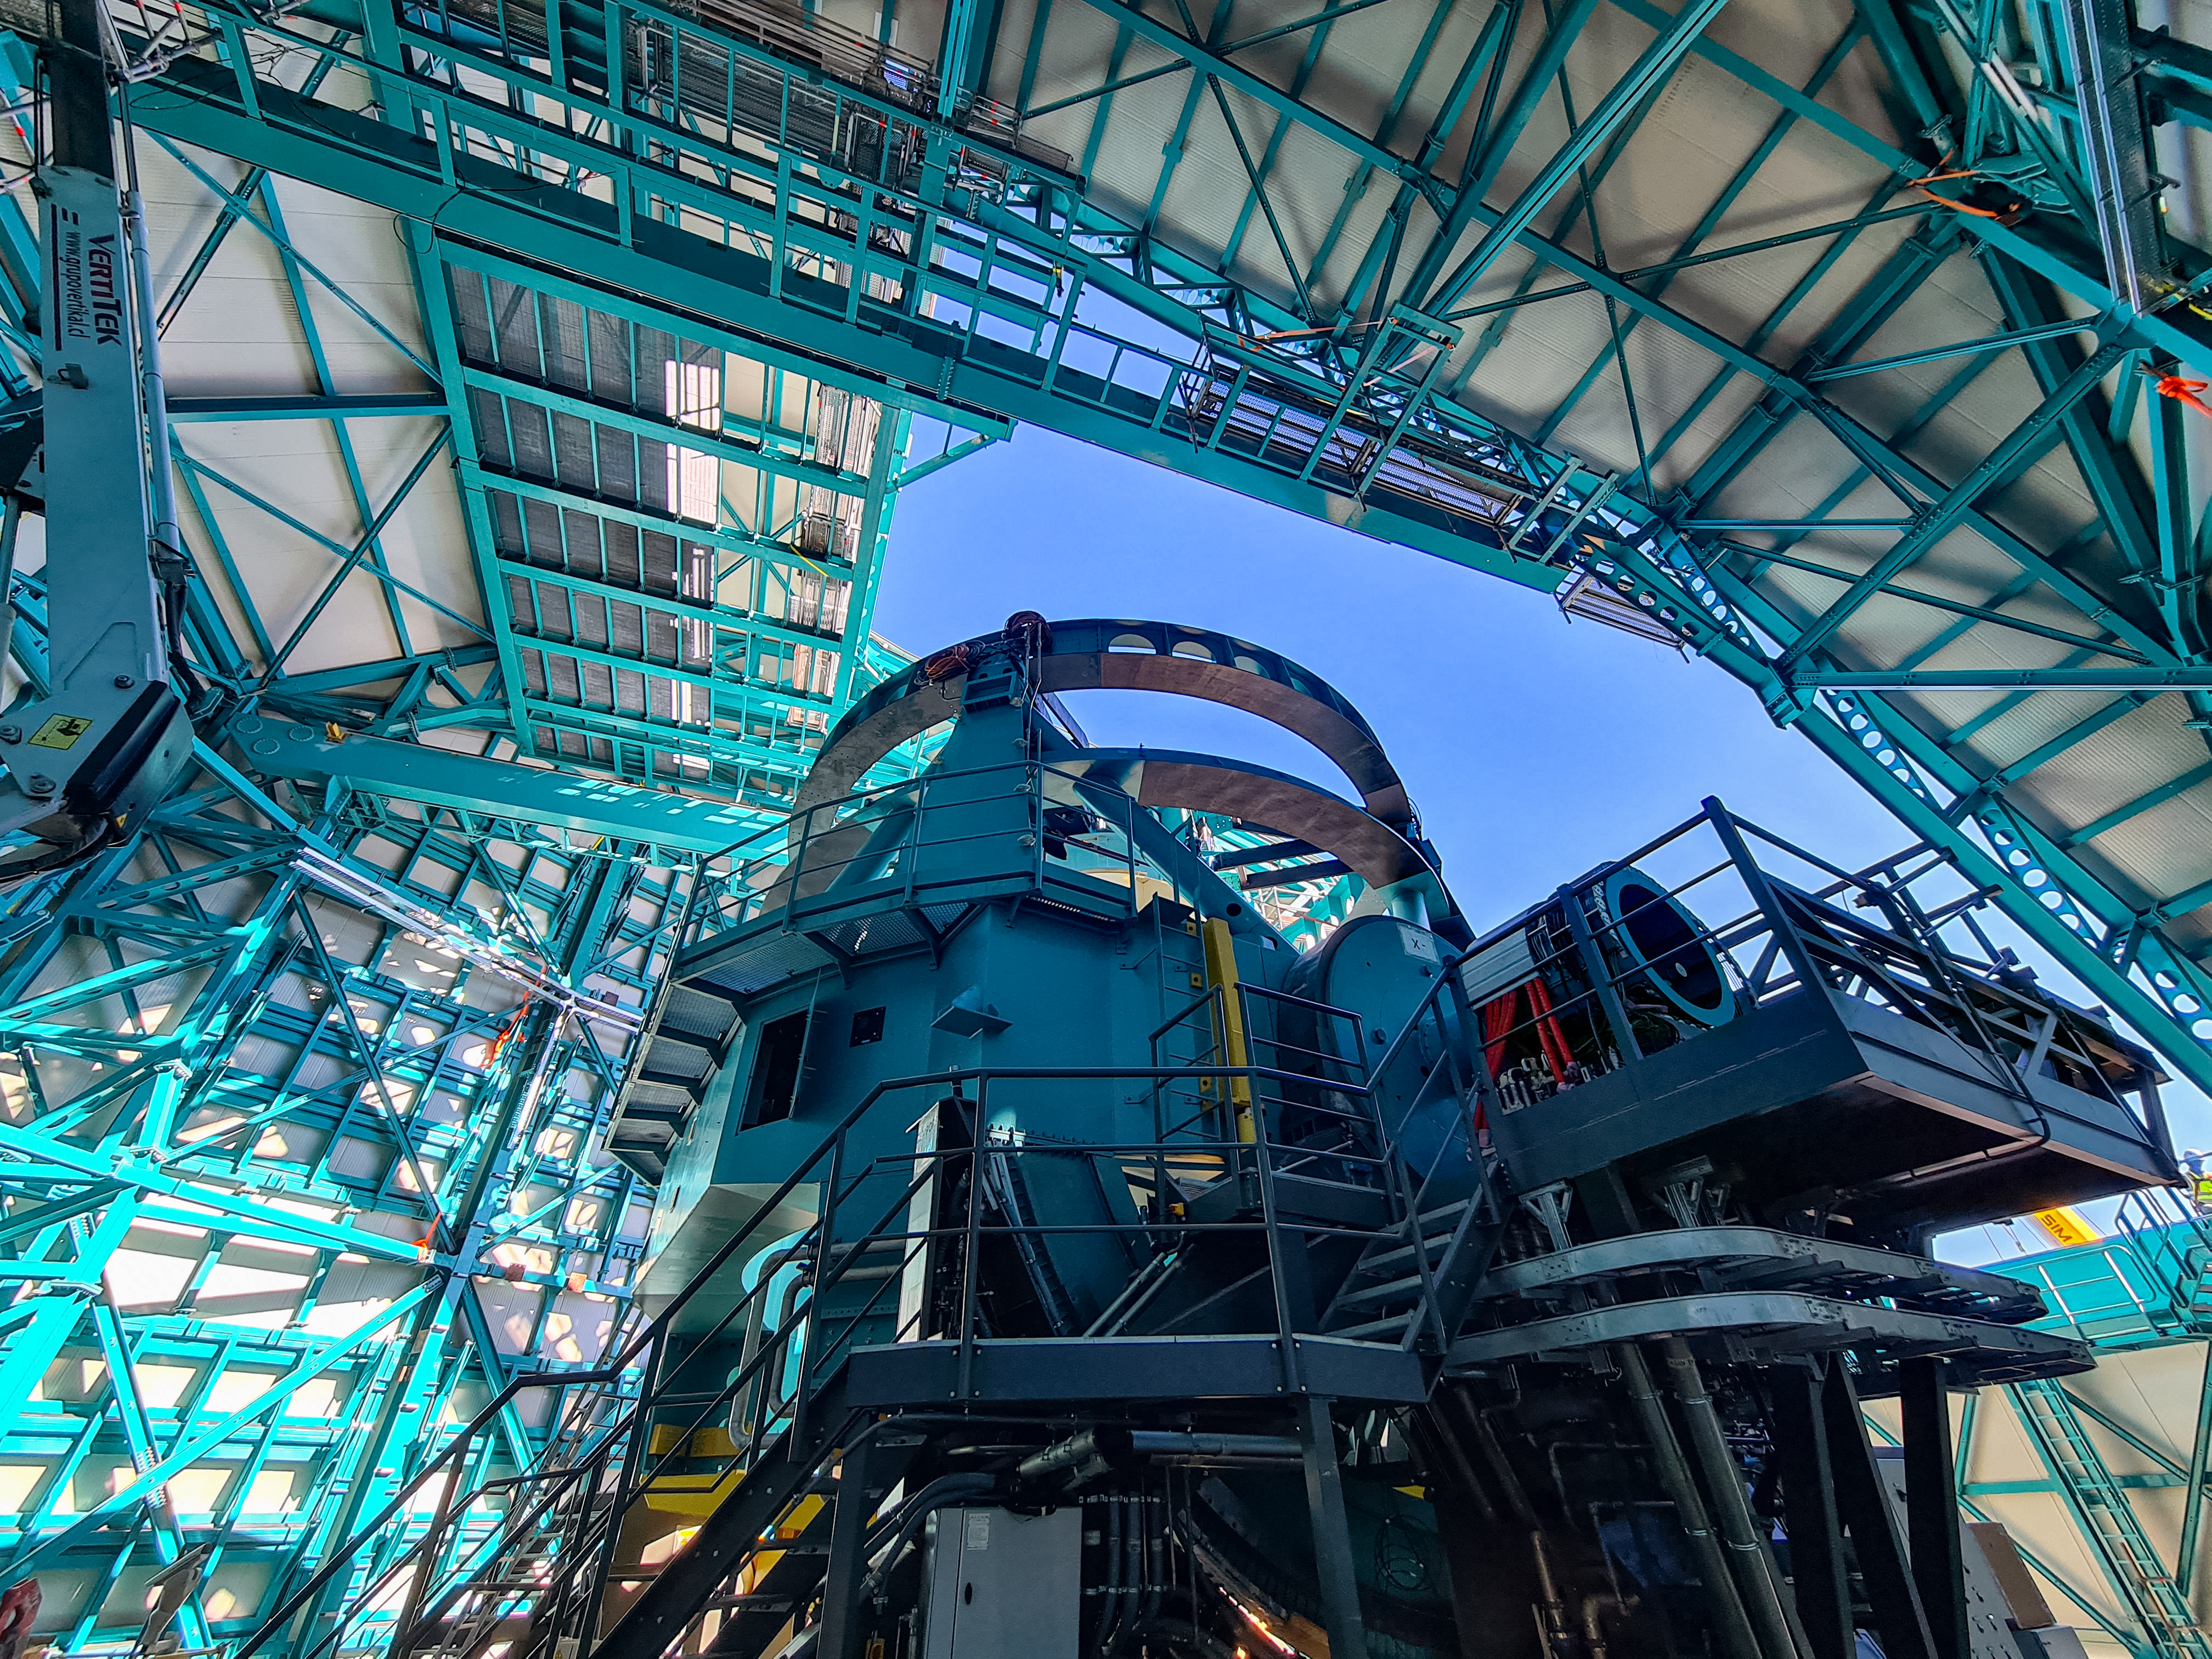

Rubin Observatory April 2021

Installation of the bridge crane inside the Rubin Dome.

Credit: Rubin Obs/NSF/AURA